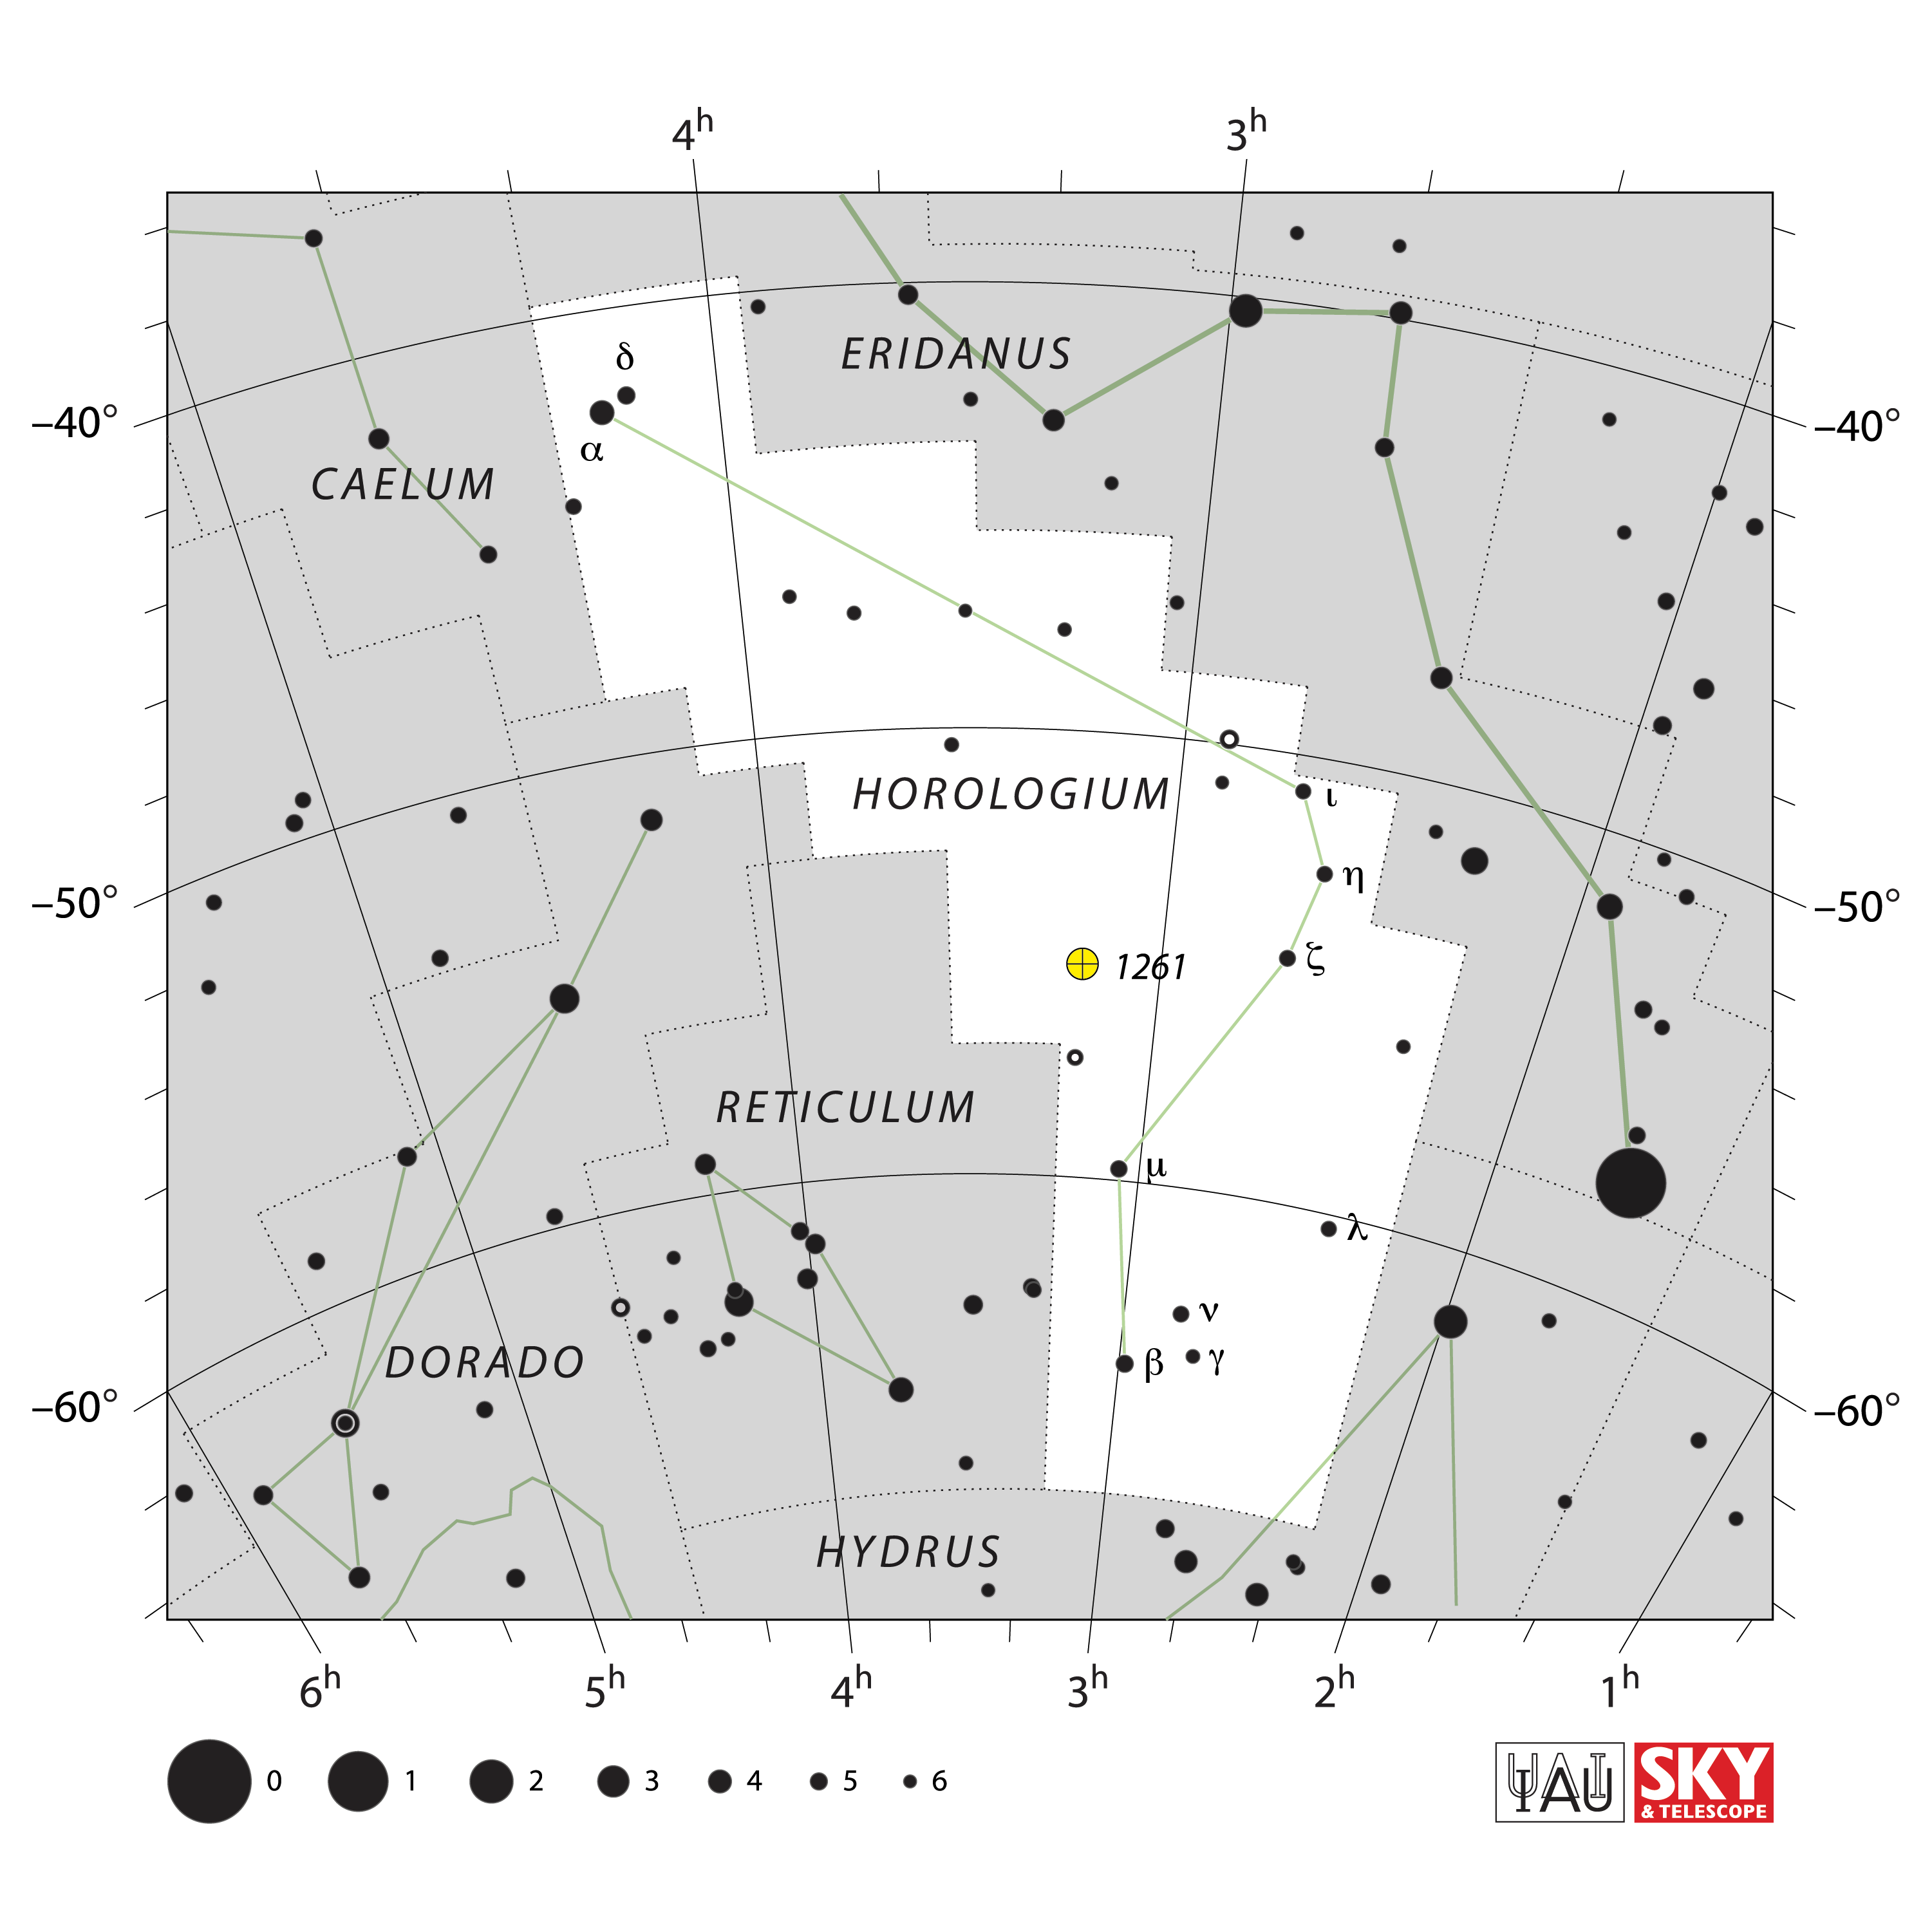

Horologium

Credit: IAU and Sky & Telescope